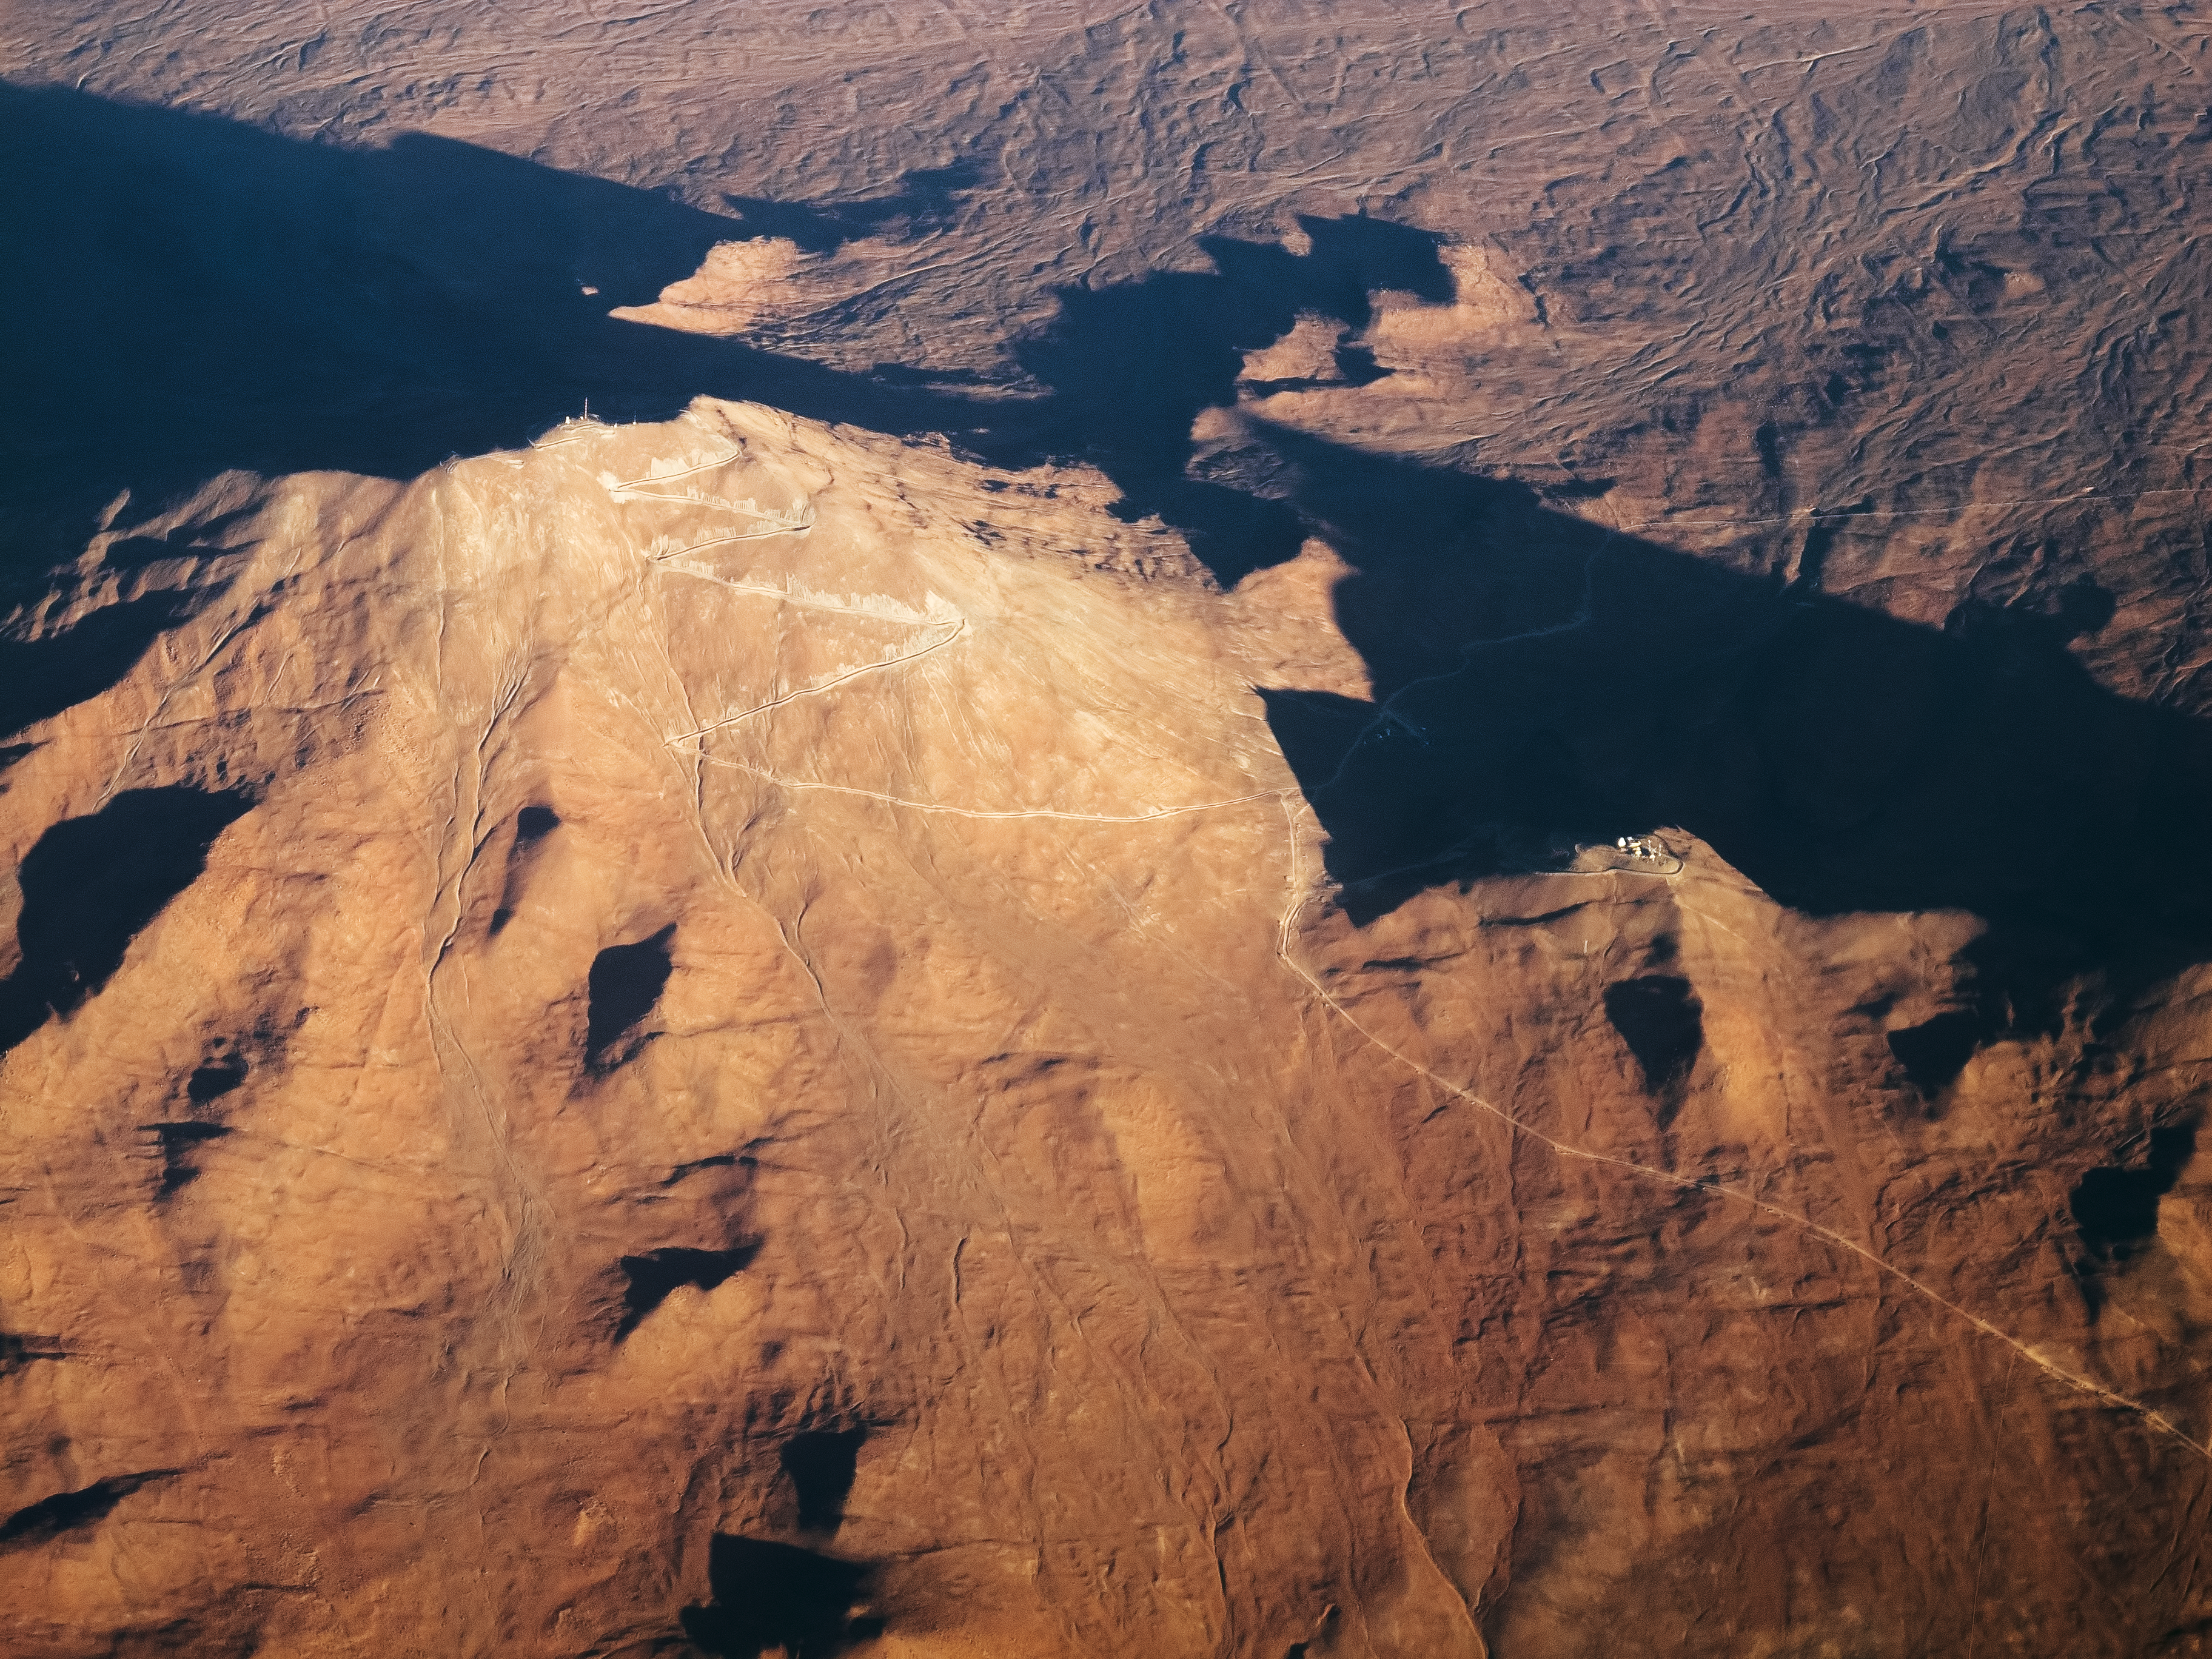

Eyes over Cerro Armazones

This spectacular aerial shot of Cerro Armazones, taken by ESO Photo Ambassador Gerhard Hüdepohl, represents that wonderful moment for a photographer: when everything lines up for the perfect shot.

Hüdepohl captured this image while on a commercial flight from Antofagasta to Santiago. Shortly after taking off the plane took the ideal flight path for an aerial snap of Cerro Armazones — and Hüdepohl could not have asked for better conditions. Seizing the moment, he was able to capture this unusual perspective, high above the spectacular terrain.

This image shows the Atacama Desert with amazing clarity, with the thin, zigzag path standing out sharply from the dusty terrain. This dirt road can be seen slicing its way up to the summit of Cerro Armazones. The site will soon become the home of the European Extremely Large Telescope (E-ELT), a 39-metre telescope that will not only answer existing questions in astronomy, but also raise — and hopefully answer — entirely new questions altogether.

Credit: ESO/G. Hüdepohl (www.atacamaphoto.com)